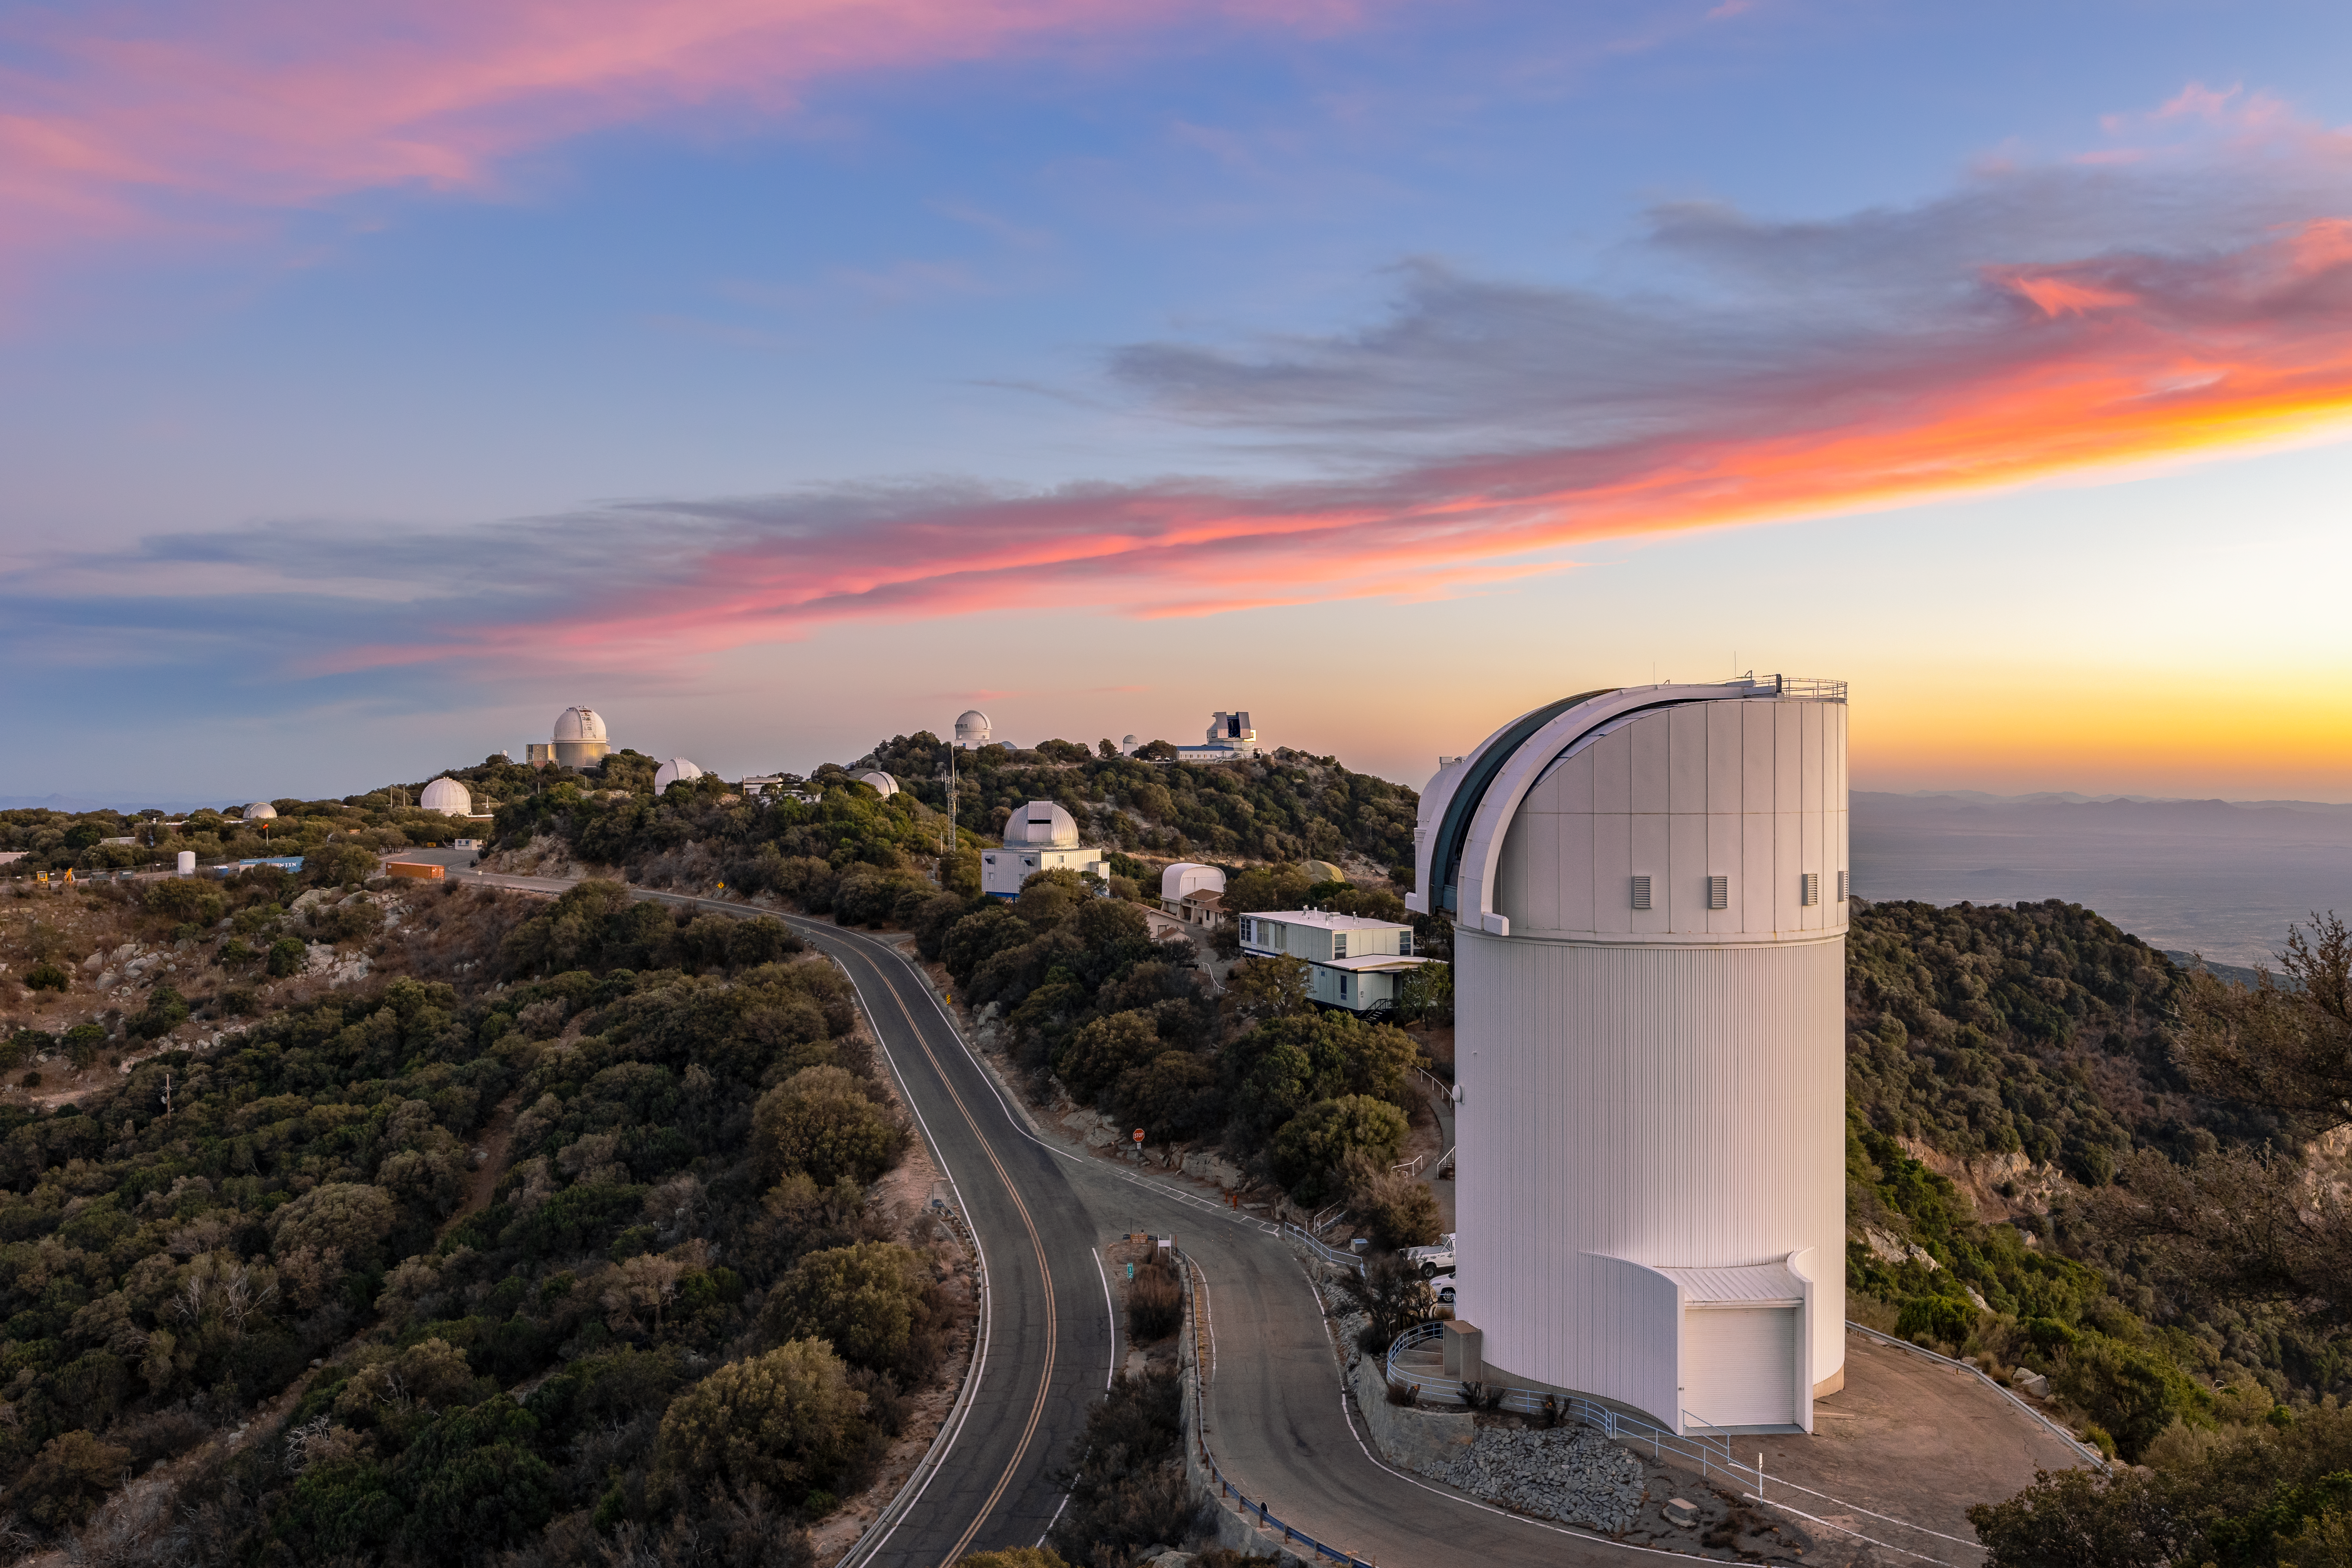

UA Bok 2.3-meter Telescope

The UA Bok 2.3-meter Telescope in the foreground of Kitt Peak National Observatory in Arizona.

Credit: KPNO/NOIRLab/NSF/AURA/T. Slovinský